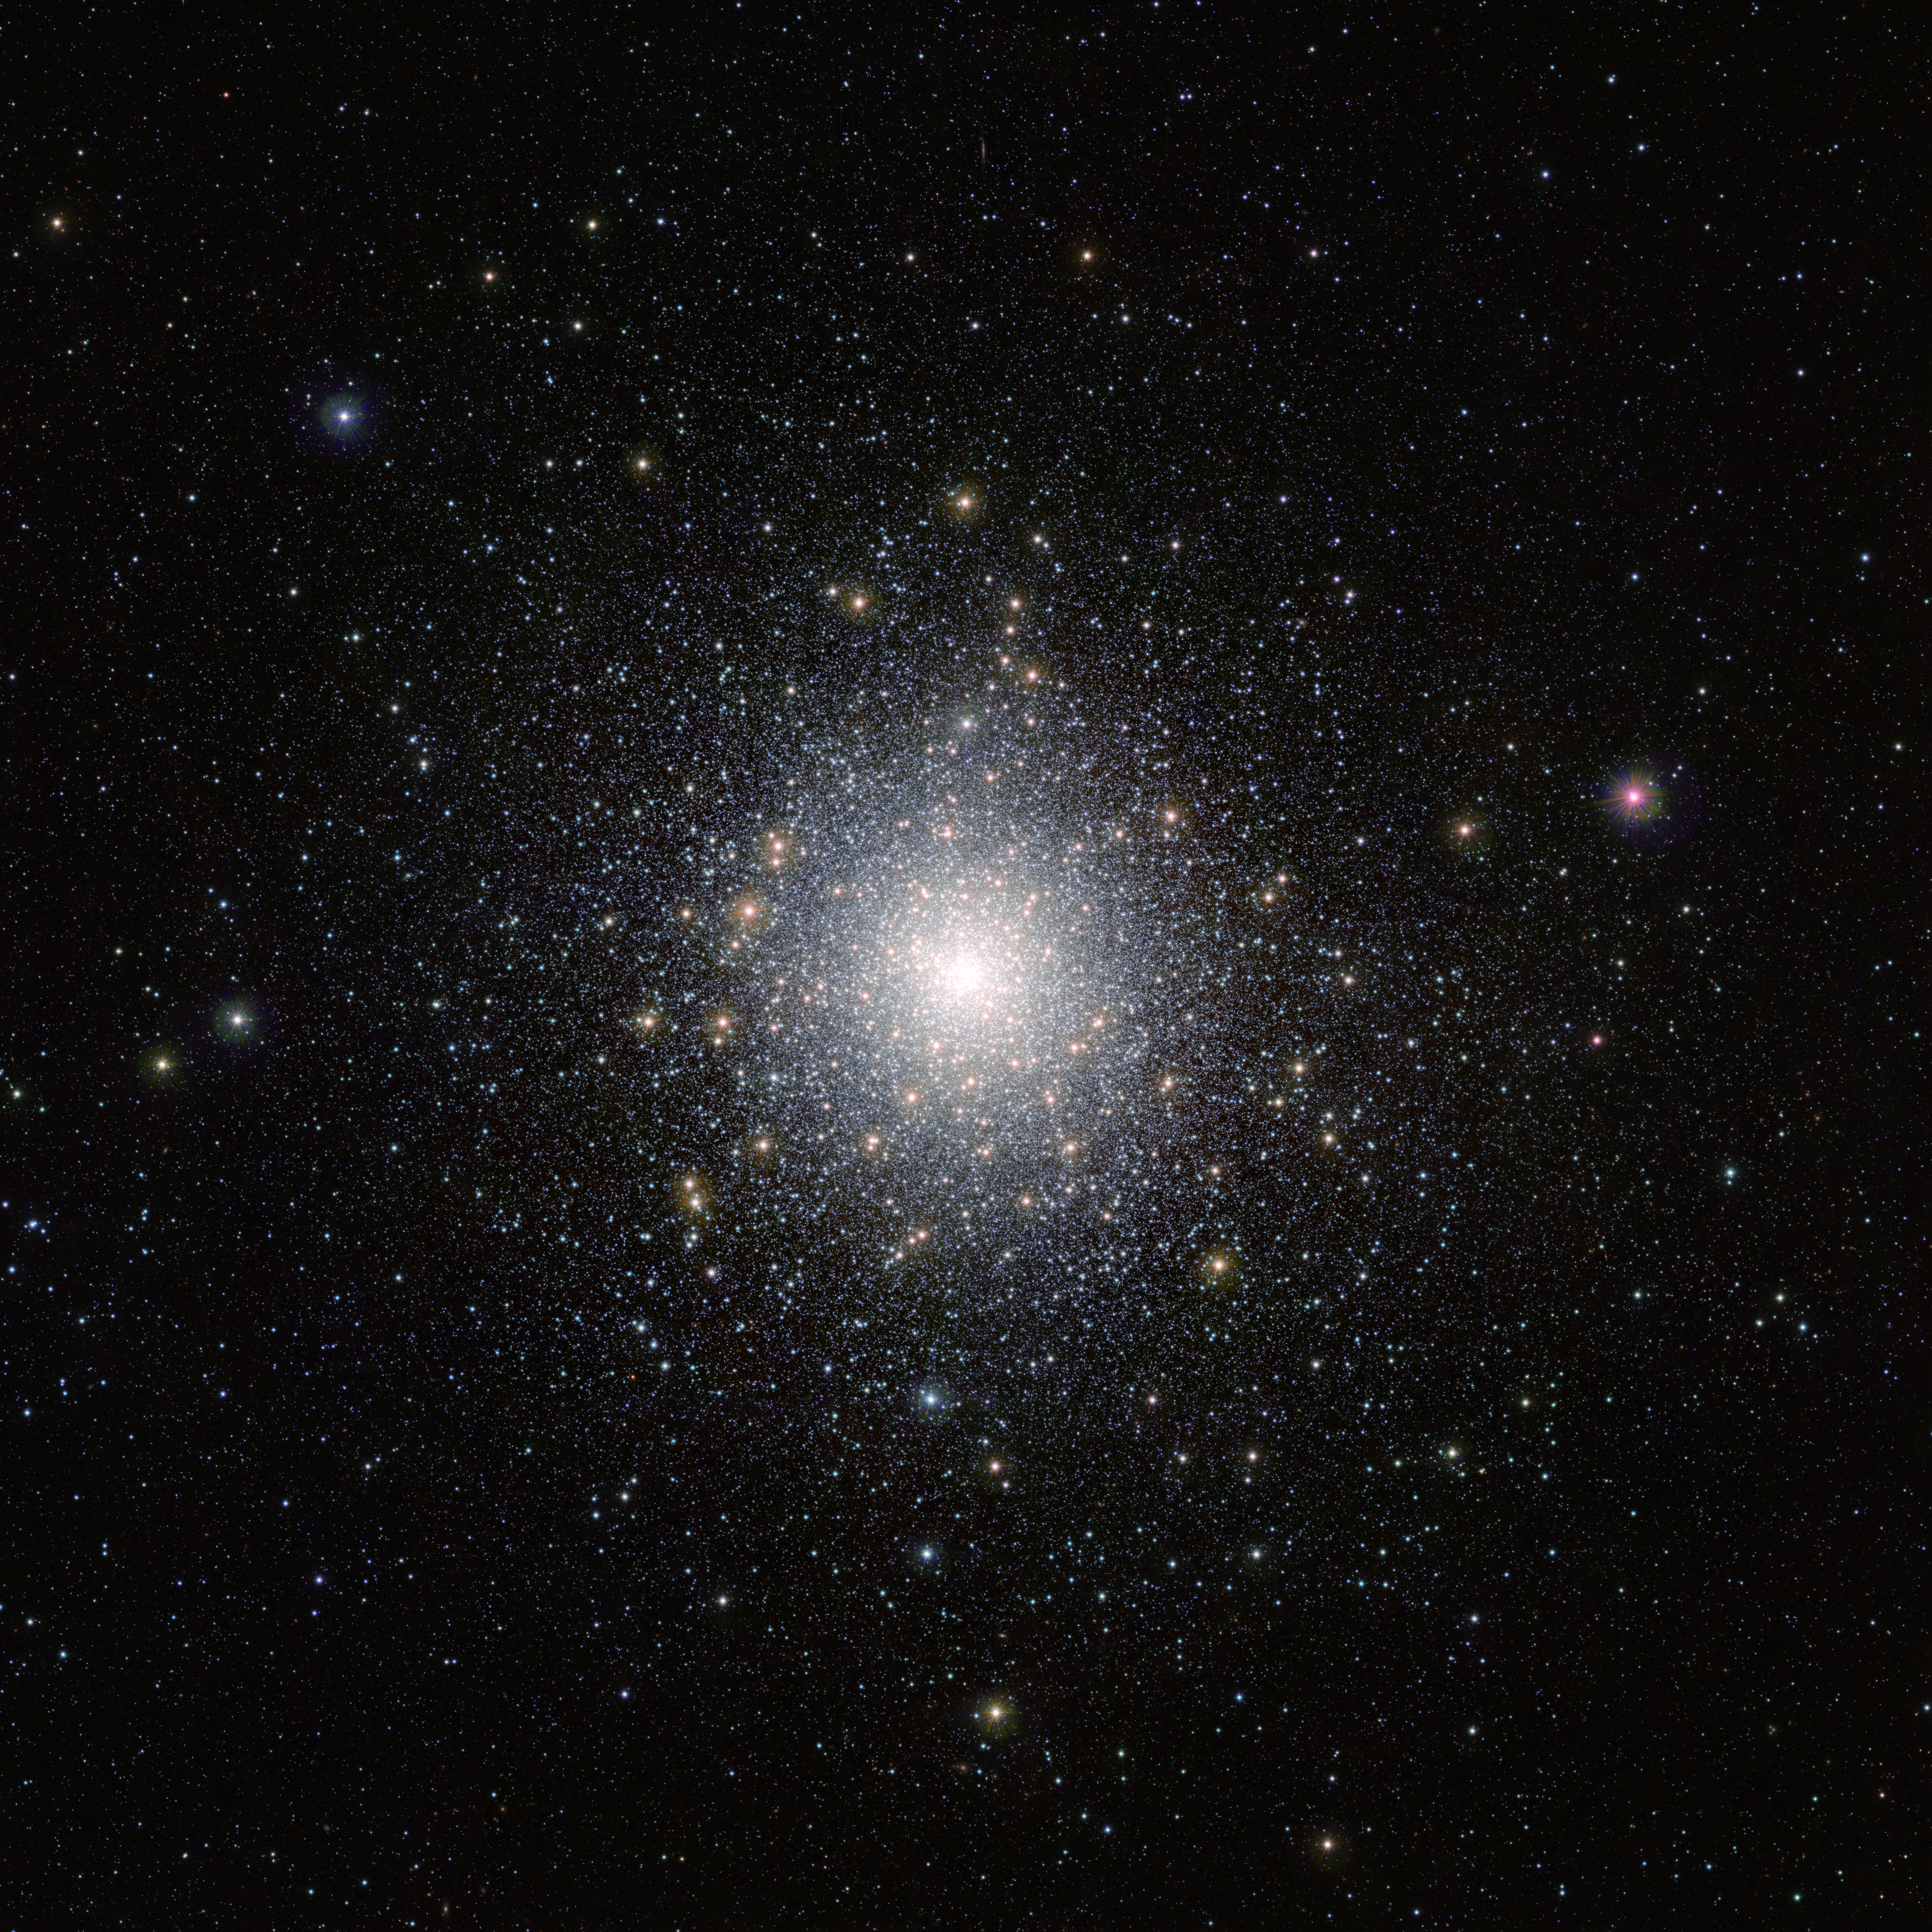

The globular star cluster 47 Tucanae

This bright cluster of stars is 47 Tucanae (NGC 104), shown here in an image taken by ESO’s VISTA (Visible and Infrared Survey Telescope for Astronomy) from the Paranal Observatory in Chile. This cluster is located around 15 000 light-years away from us and contains millions of stars, some of which are unusual and exotic. This image was taken as part of the VISTA Magellanic Cloud survey, a project that is scanning the region of the Magellanic Clouds, two small galaxies that are very close to our Milky Way.

Credit: ESO/M.-R. Cioni/VISTA Magellanic Cloud survey. Acknowledgment: Cambridge Astronomical Survey Unit